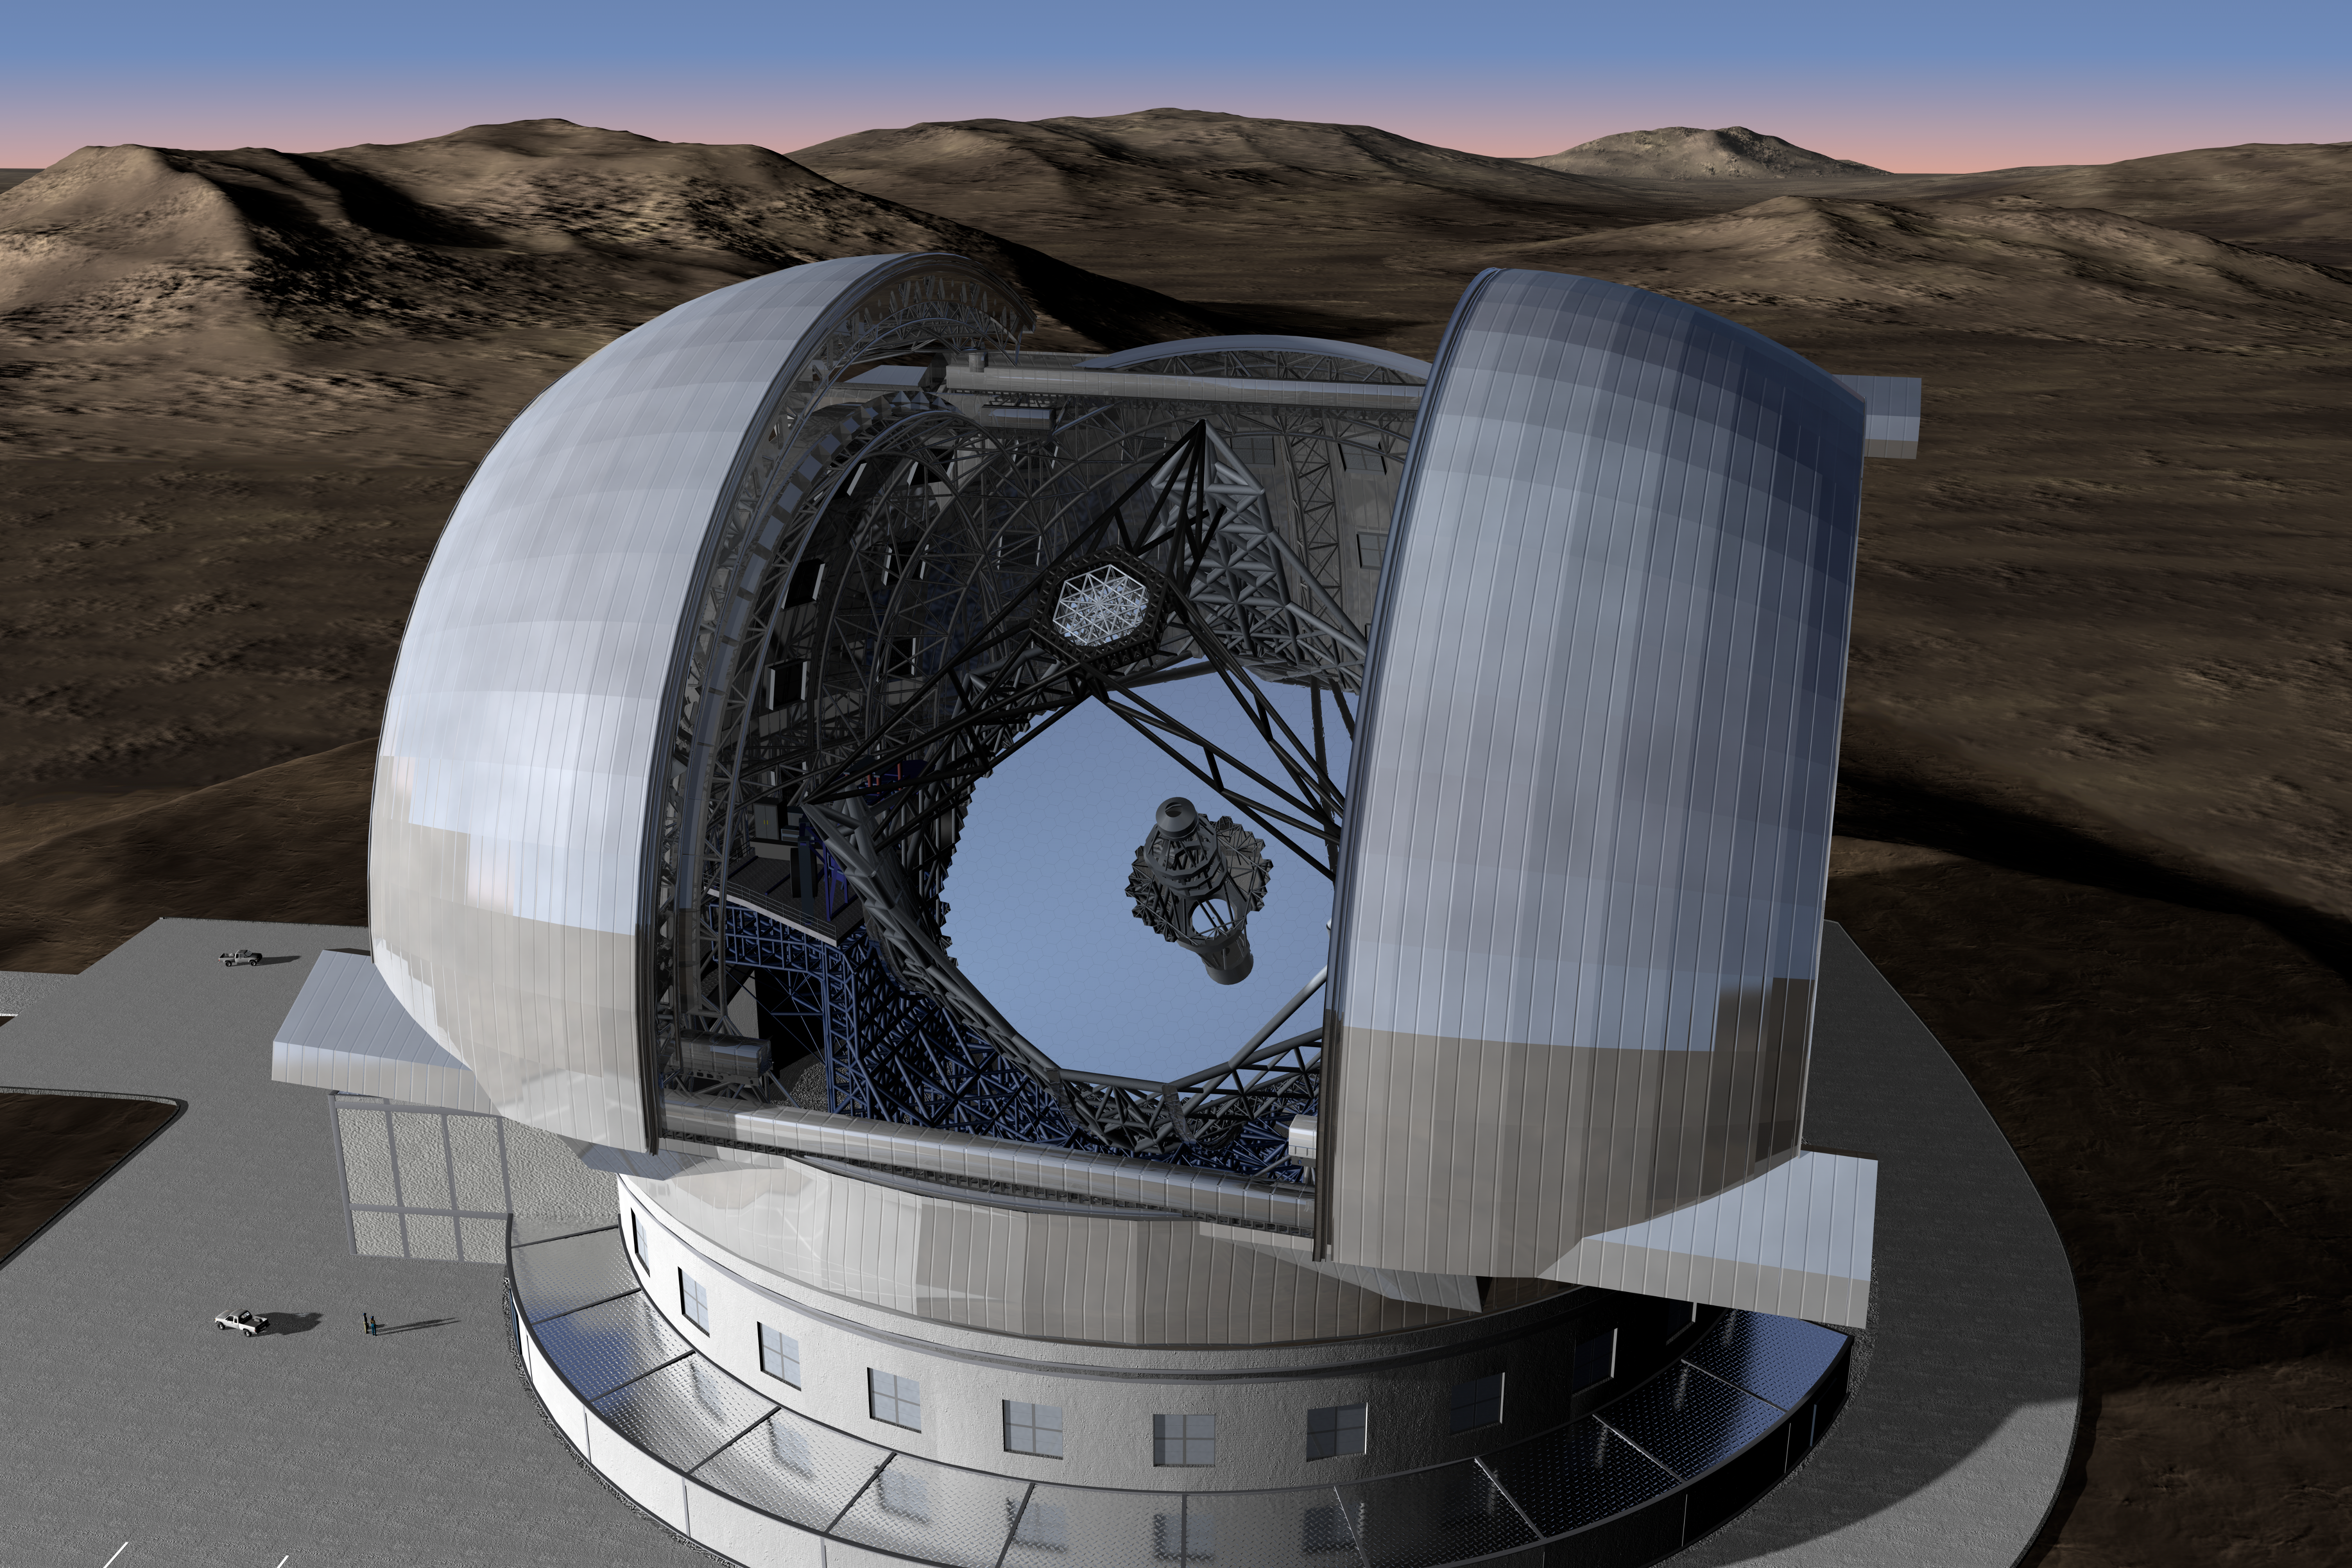

The Extremely Large Telescope

Top view of the 3-dimensional model of the Extremely Large Telescope and its enclosure. The primary mirror has a diameter of 39 metres and is composed of about 800 segments, each 1.45 m wide. The secondary mirror is as large as 4.2 metres in diameter.

The design for the ELT shown here was published in 2009 and is preliminary.

Credit: ESO